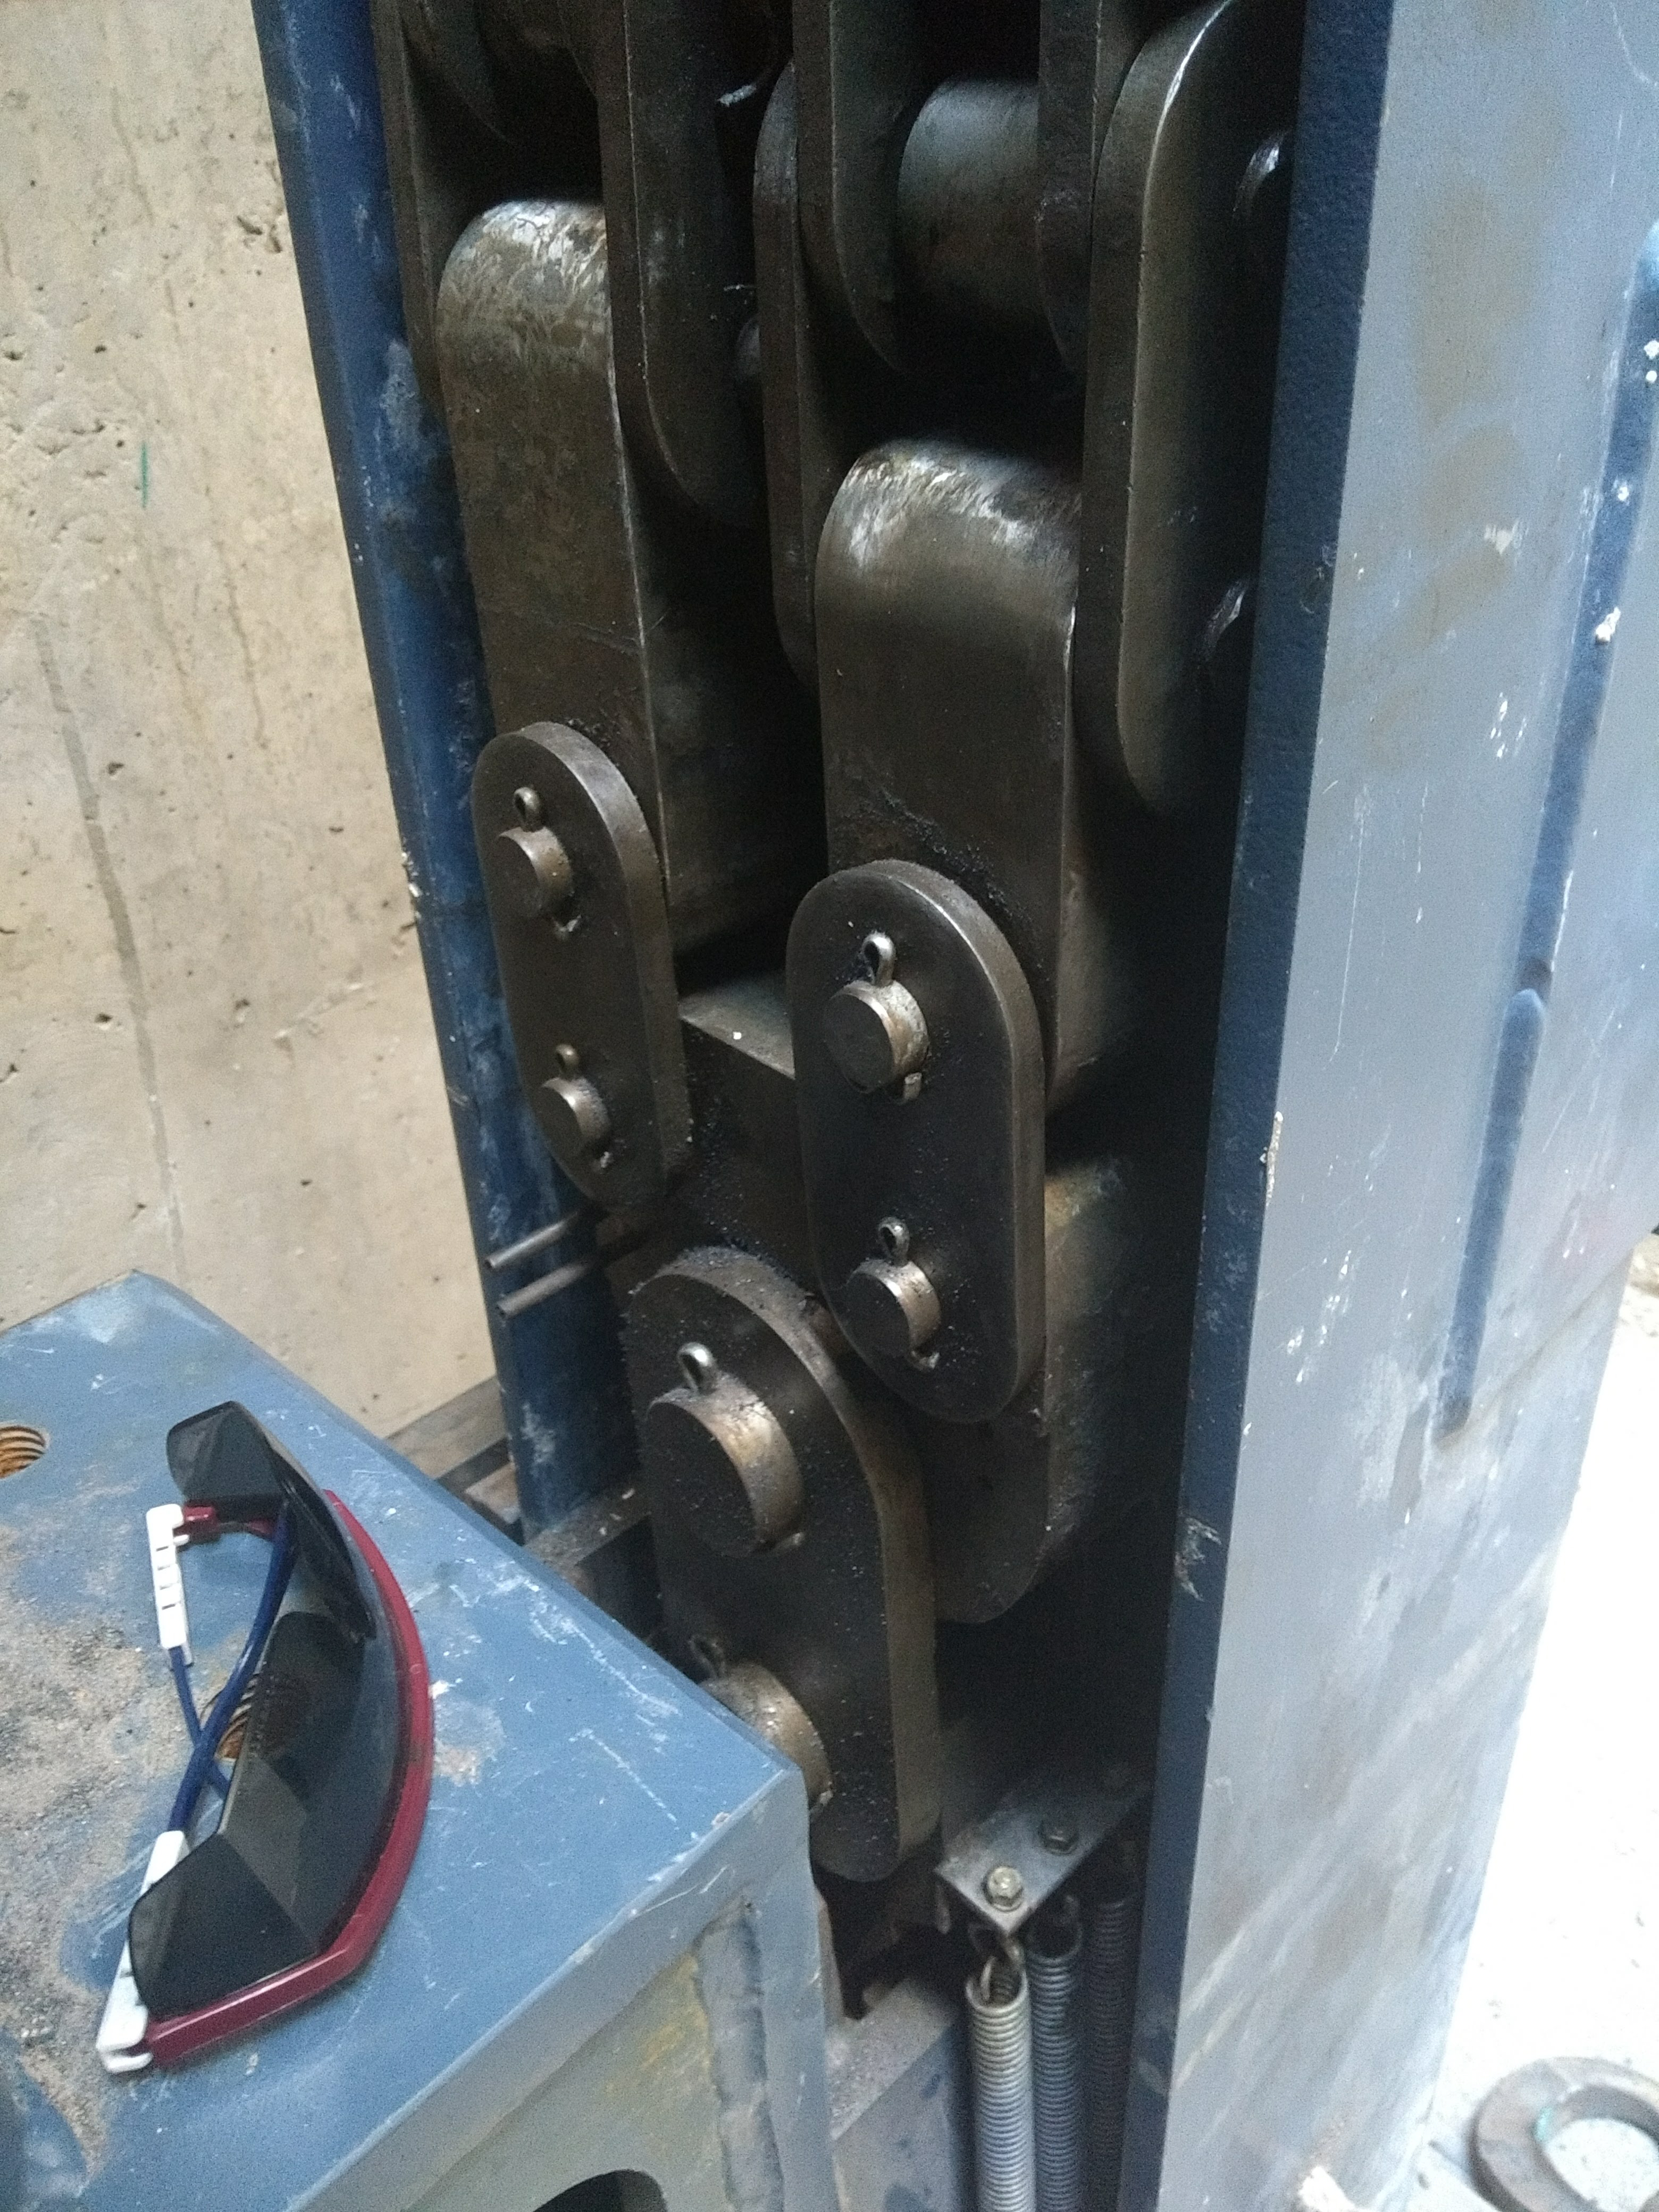

Vertical Lift Chain Installation

On Cerro Pachón, installation of the chains for the vertical platform lift on the Summit Facility building has begun. The lift, custom-manufactured for LSST by Pflow Industries, will be used to raise and lower heavy equipment, including the LSST mirrors and Camera, between levels as needed for installation and maintenance.

Credit: Rubin Observatory/NSF/AURA